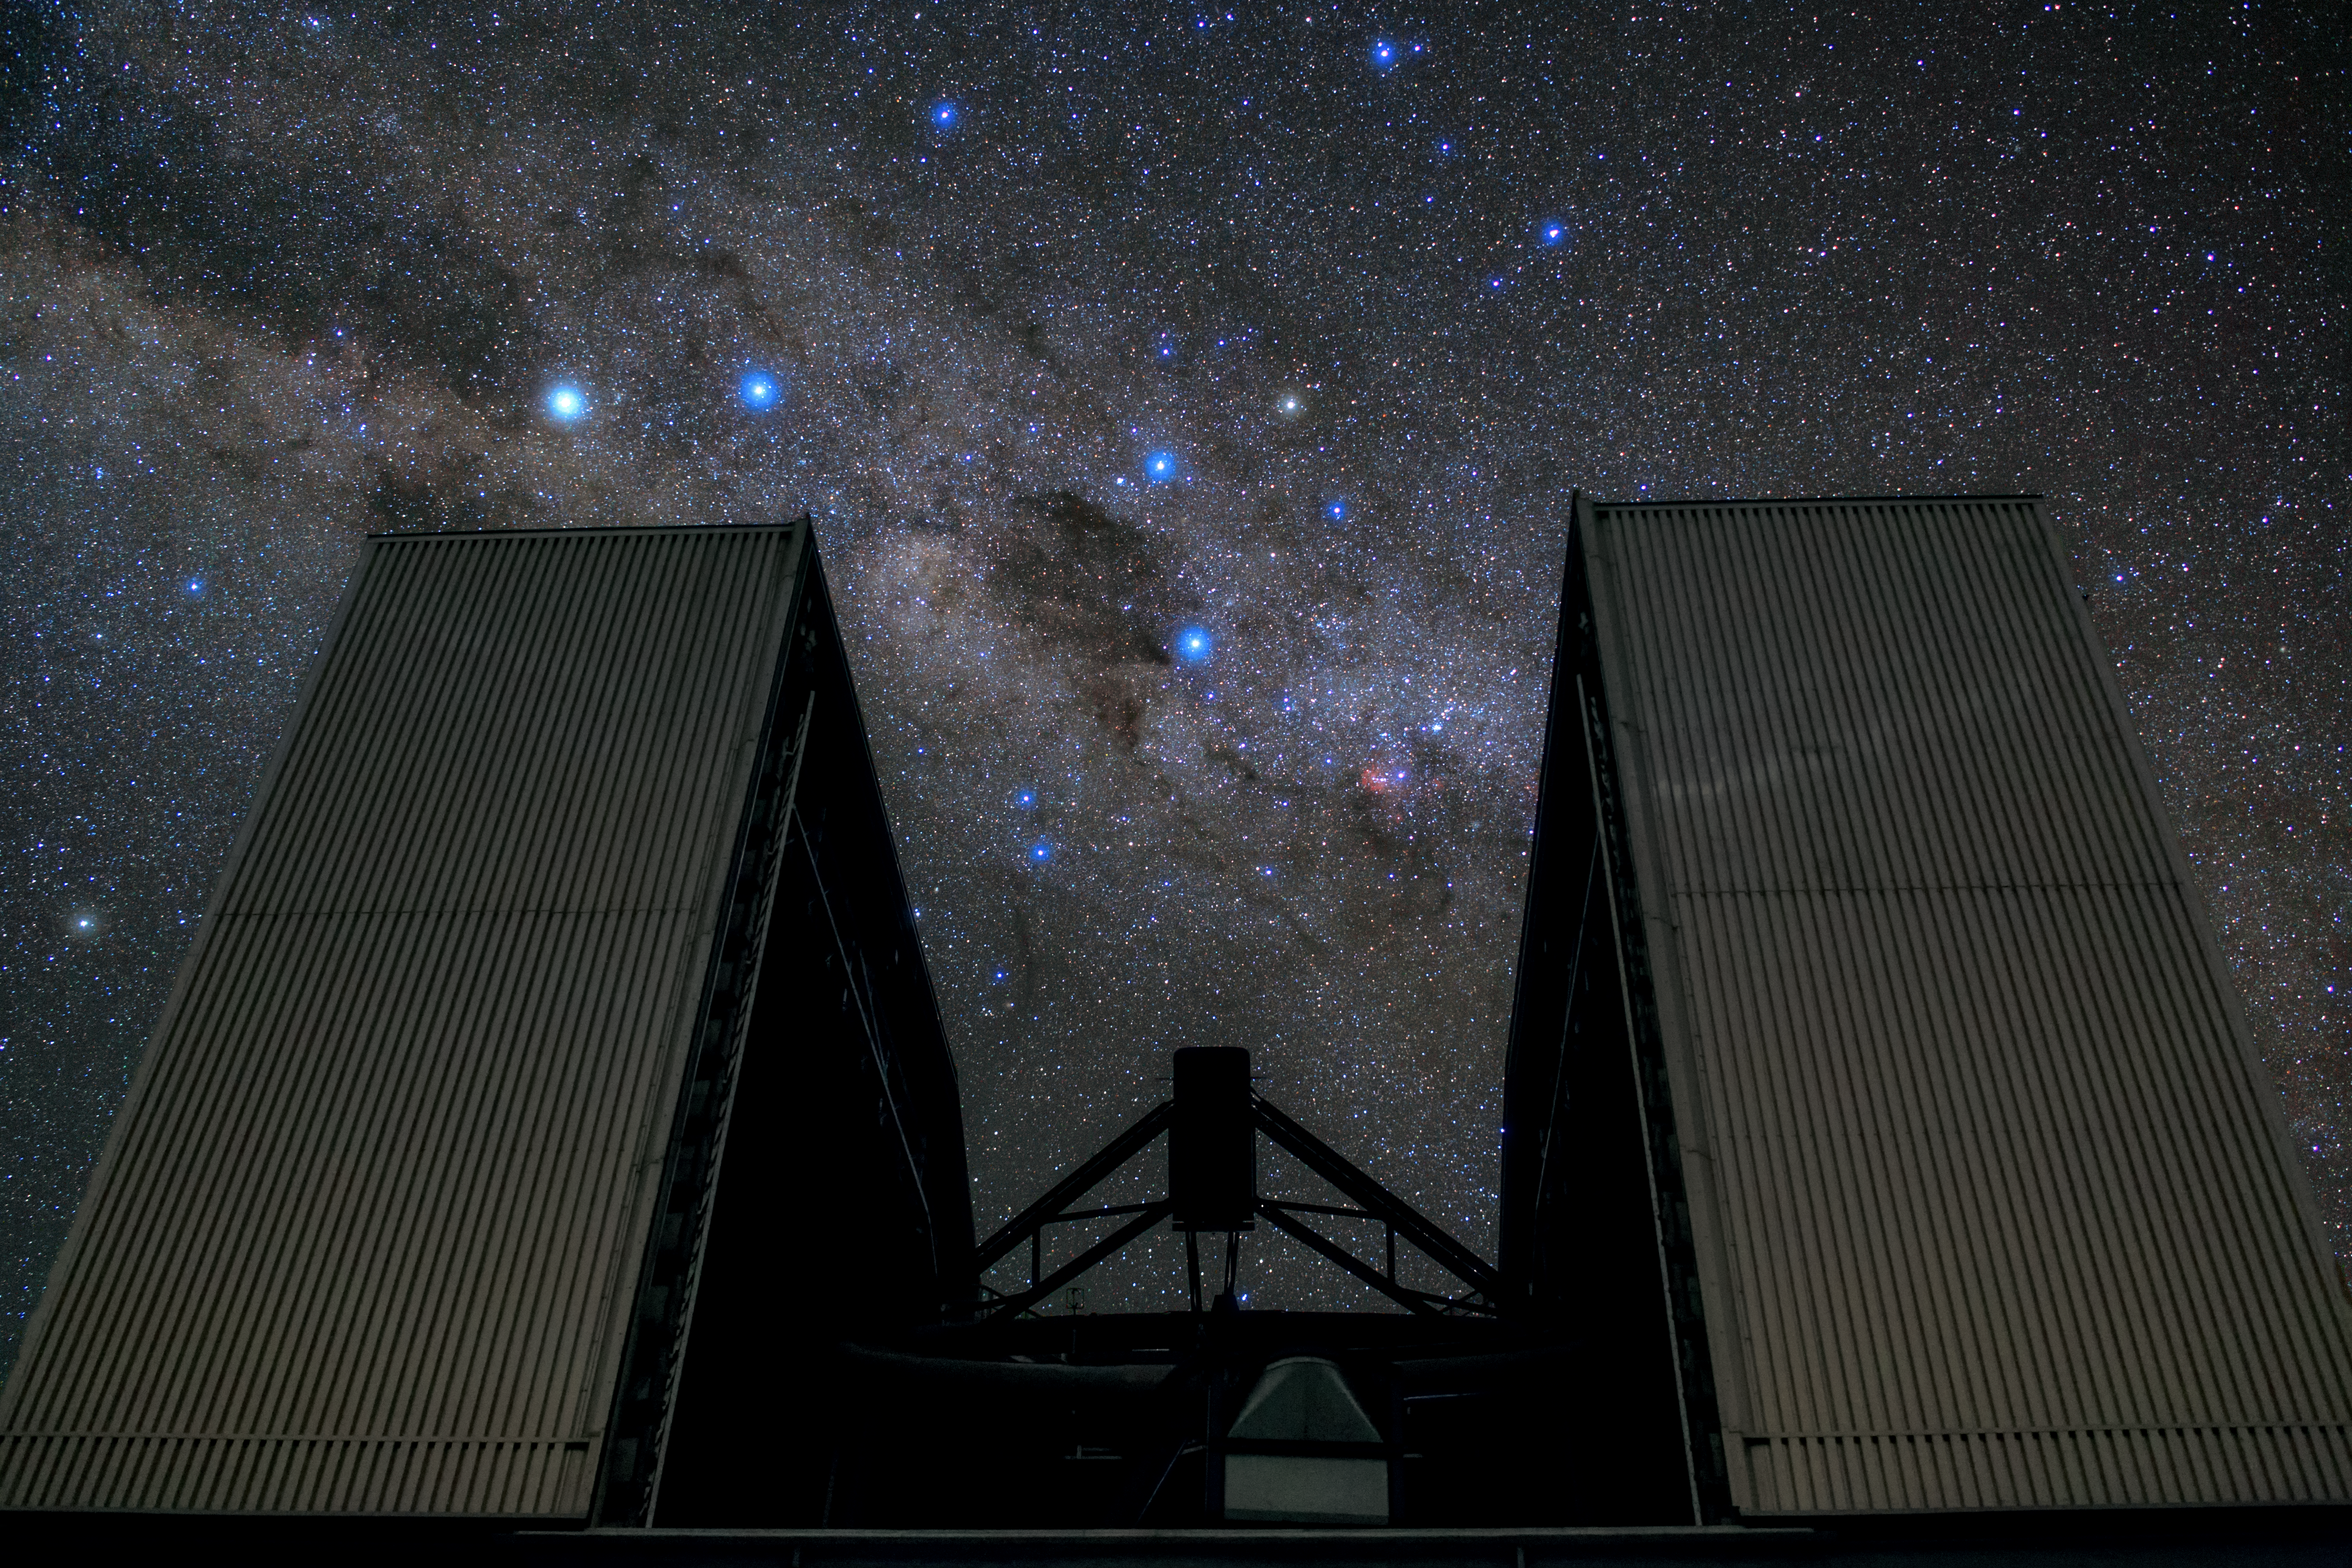

The NTT and beyond

Rising up to block part of the star-studded sky, the New Technology Telescope (NTT) cuts a striking and dramatic figure in this ESO Picture of the Week.

Located at ESO's La Silla Observatory in the Chilean Atacama Desert, the NTT was inaugurated in 1989. It was the first ever telescope to have a computer-controlled main mirror. This 3.58-metre mirror is very flexible and its shape can be continuously changed, allowing astronomers to counteract deformations due to external influences such as temperature and mechanical stress mid-observation in order to see the objects as clearly as possible.

Complementing the NTT’s groundbreaking technology is the innovative design of its housing. Its octagonal dome is relatively small and includes a series of flaps that ventilate the structure with reduced turbulence, allowing air to flow smoothly across the mirror. The dome walls can be opened entirely — as opposed to only opening the roof, as with conventional domes — to reveal large swathes of the southern sky.

This image was taken by ESO Photo Ambassador Babak Tafreshi.

Credit: ESO/B. Tafreshi (twanight.org)